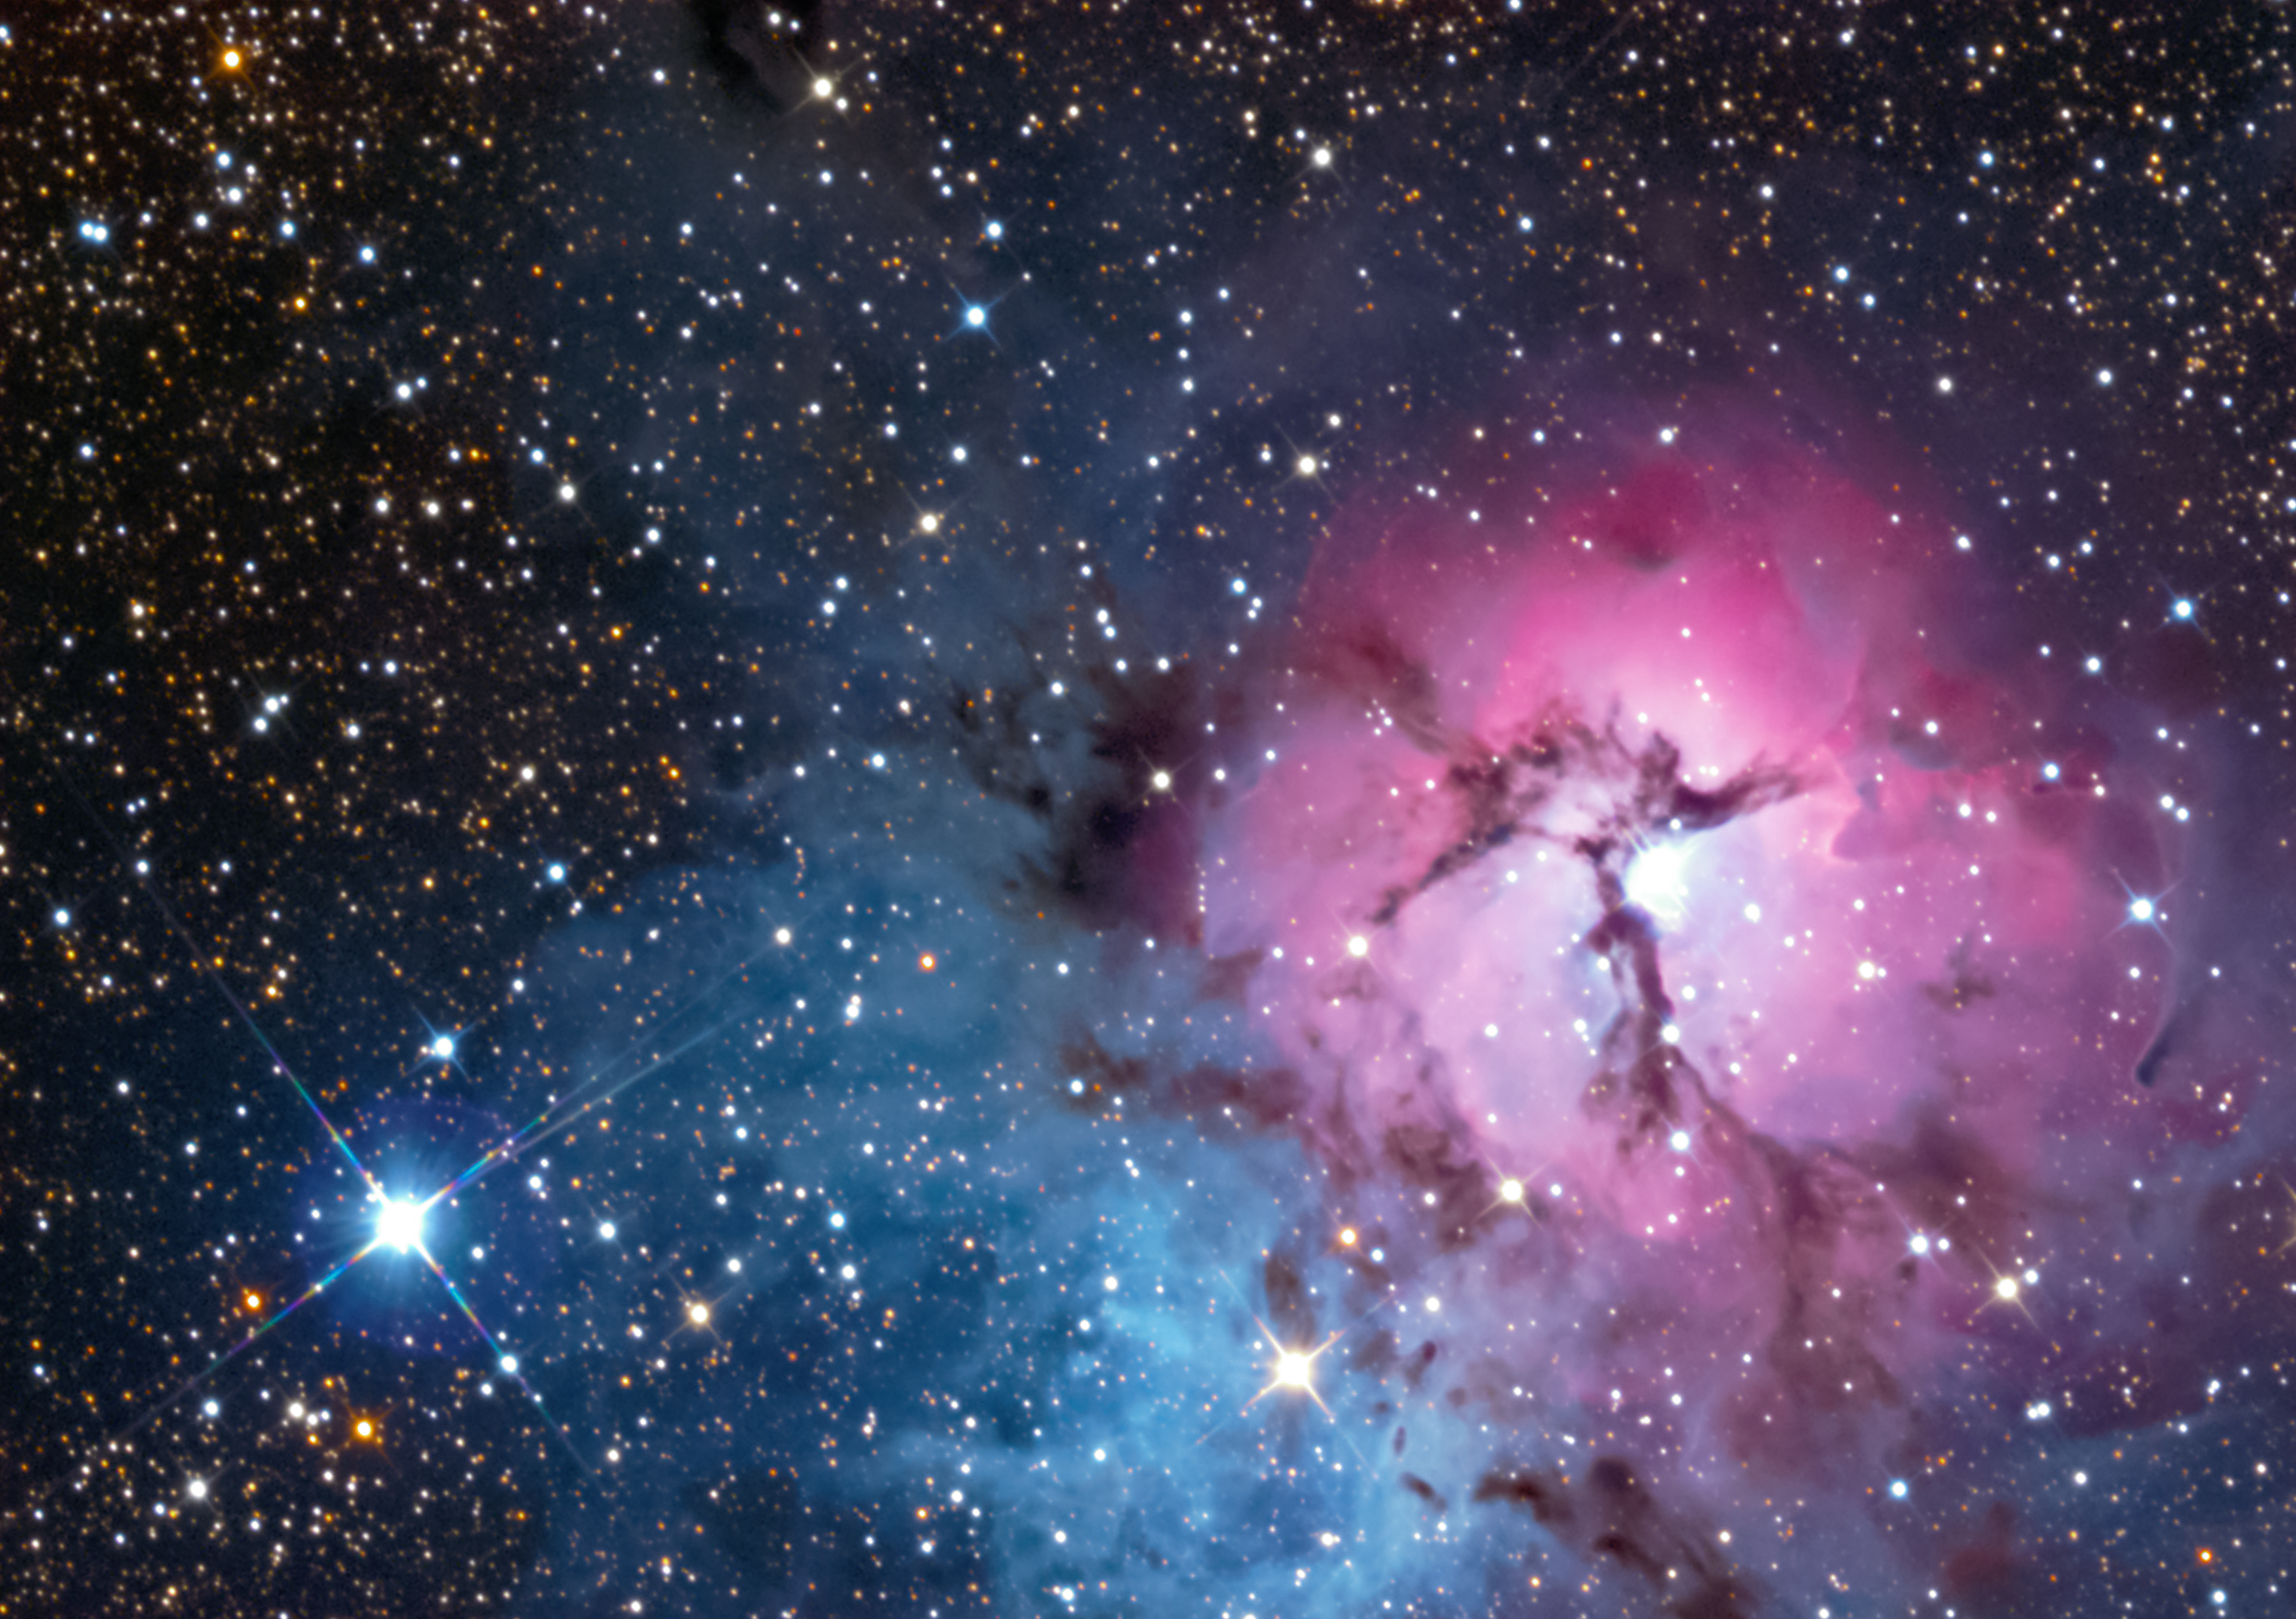

Trifid Nebula in visible light

This picture shows a familiar visible-light view of the Trifid Nebula from a small telescope on the ground.

Credit: ESO/Gábor Tóth